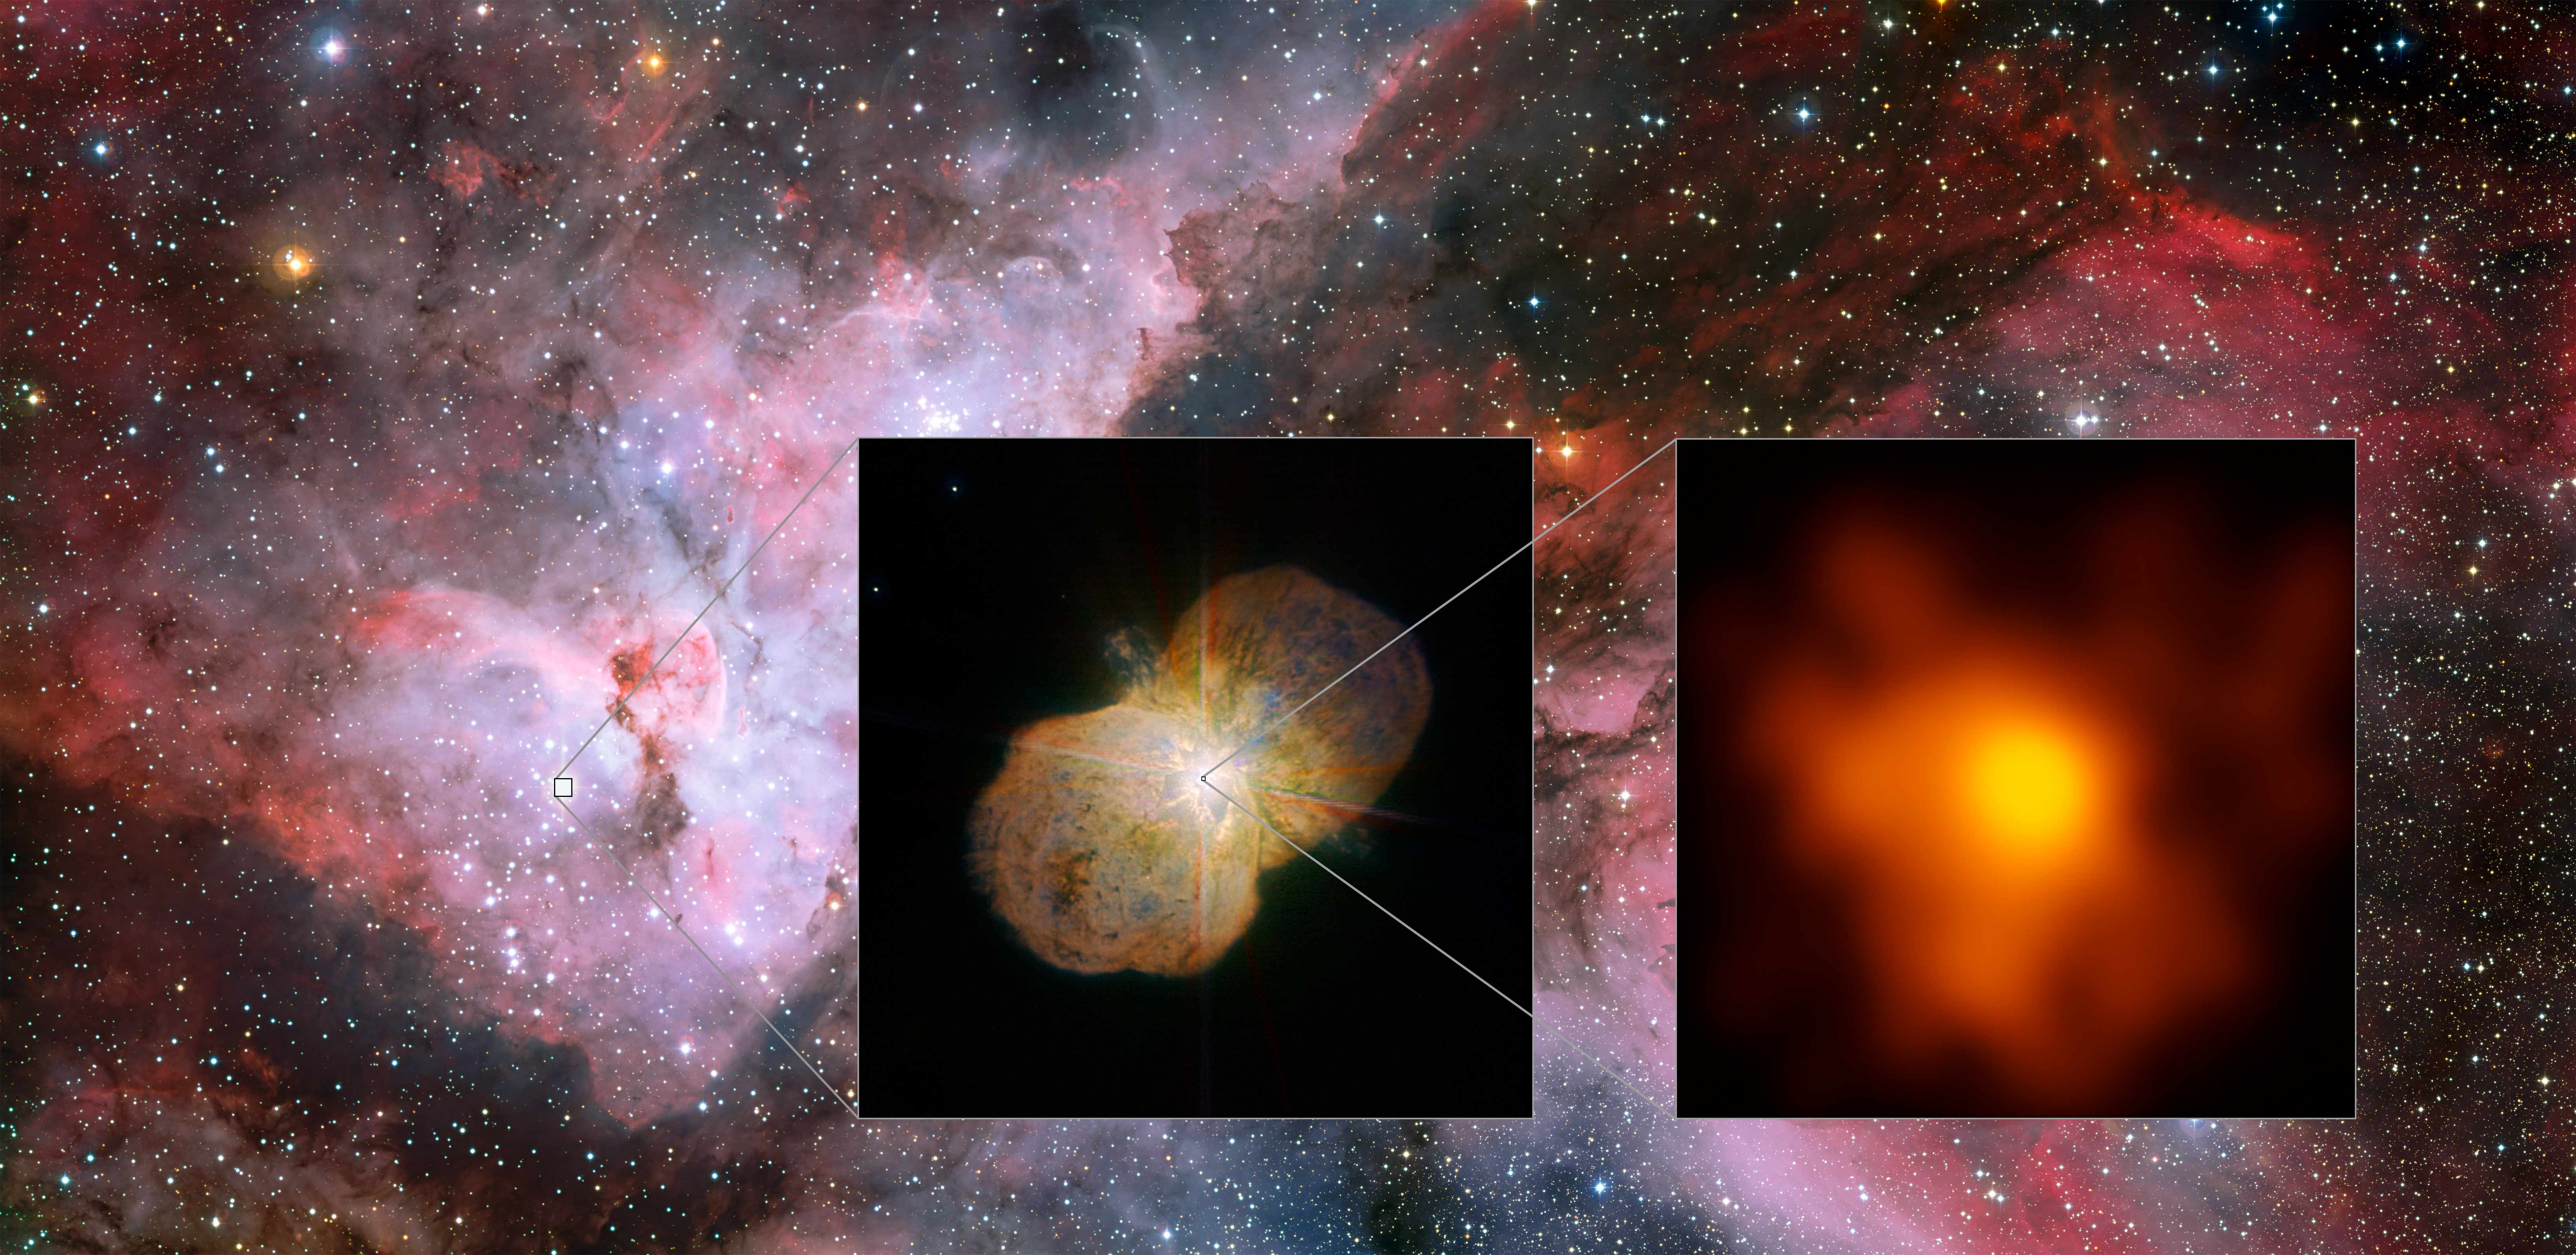

Detailed look on Eta Carinae

This mosaic shows the Carina Nebula (left part of the image), home of the Eta Carinae star system. This part was observed with the Wide Field Imager on the MPG/ESO 2.2-metre telescope at ESO’s La Silla Observatory. The middle part shows the direct surrounding of the star system: the Homunculus Nebula, created by the ejected material from the Eta Carinae system. This image was taken with the NACO near-infrared adaptive optics instrument on ESO's Very Large Telescope. The right image shows the innermost part of the system as seen with the Very Large Telescope Interferometer (VLTI). It is the highest resolution image of Eta Carinae ever.

Credit: ESO/G. Weigelt